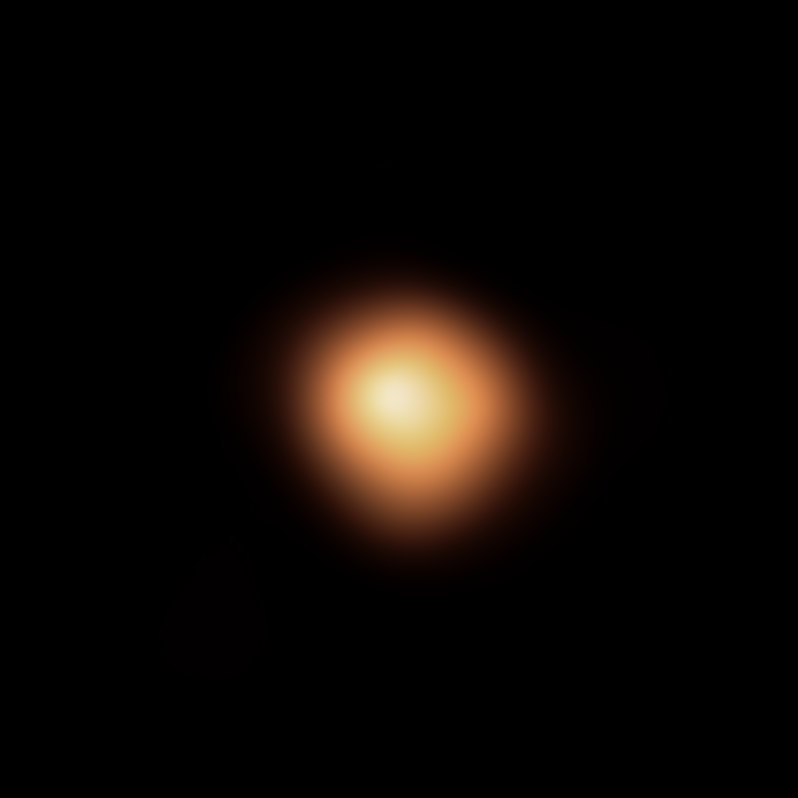

Image of Betelgeuse’s surface taken in January 2019

When the red supergiant star Betelgeuse became visibly darker in late 2019 and early 2020, astronomers were puzzled. This image of the star was taken before Betelgeuse started to fade, using the SPHERE instrument on ESO’s Very Large Telescope. When compared with later images, taken in December 2019, January 2020 and March 2020, it is clear that the southern region of the star dimmed significantly, before beginning to its normal brightness.

Astronomers now know that this unprecedented dimming was the result of a cloud of dust that emerged from the star.

An earlier version of this image was released in early 2020.

Credit: ESO/M. Montargès et al.